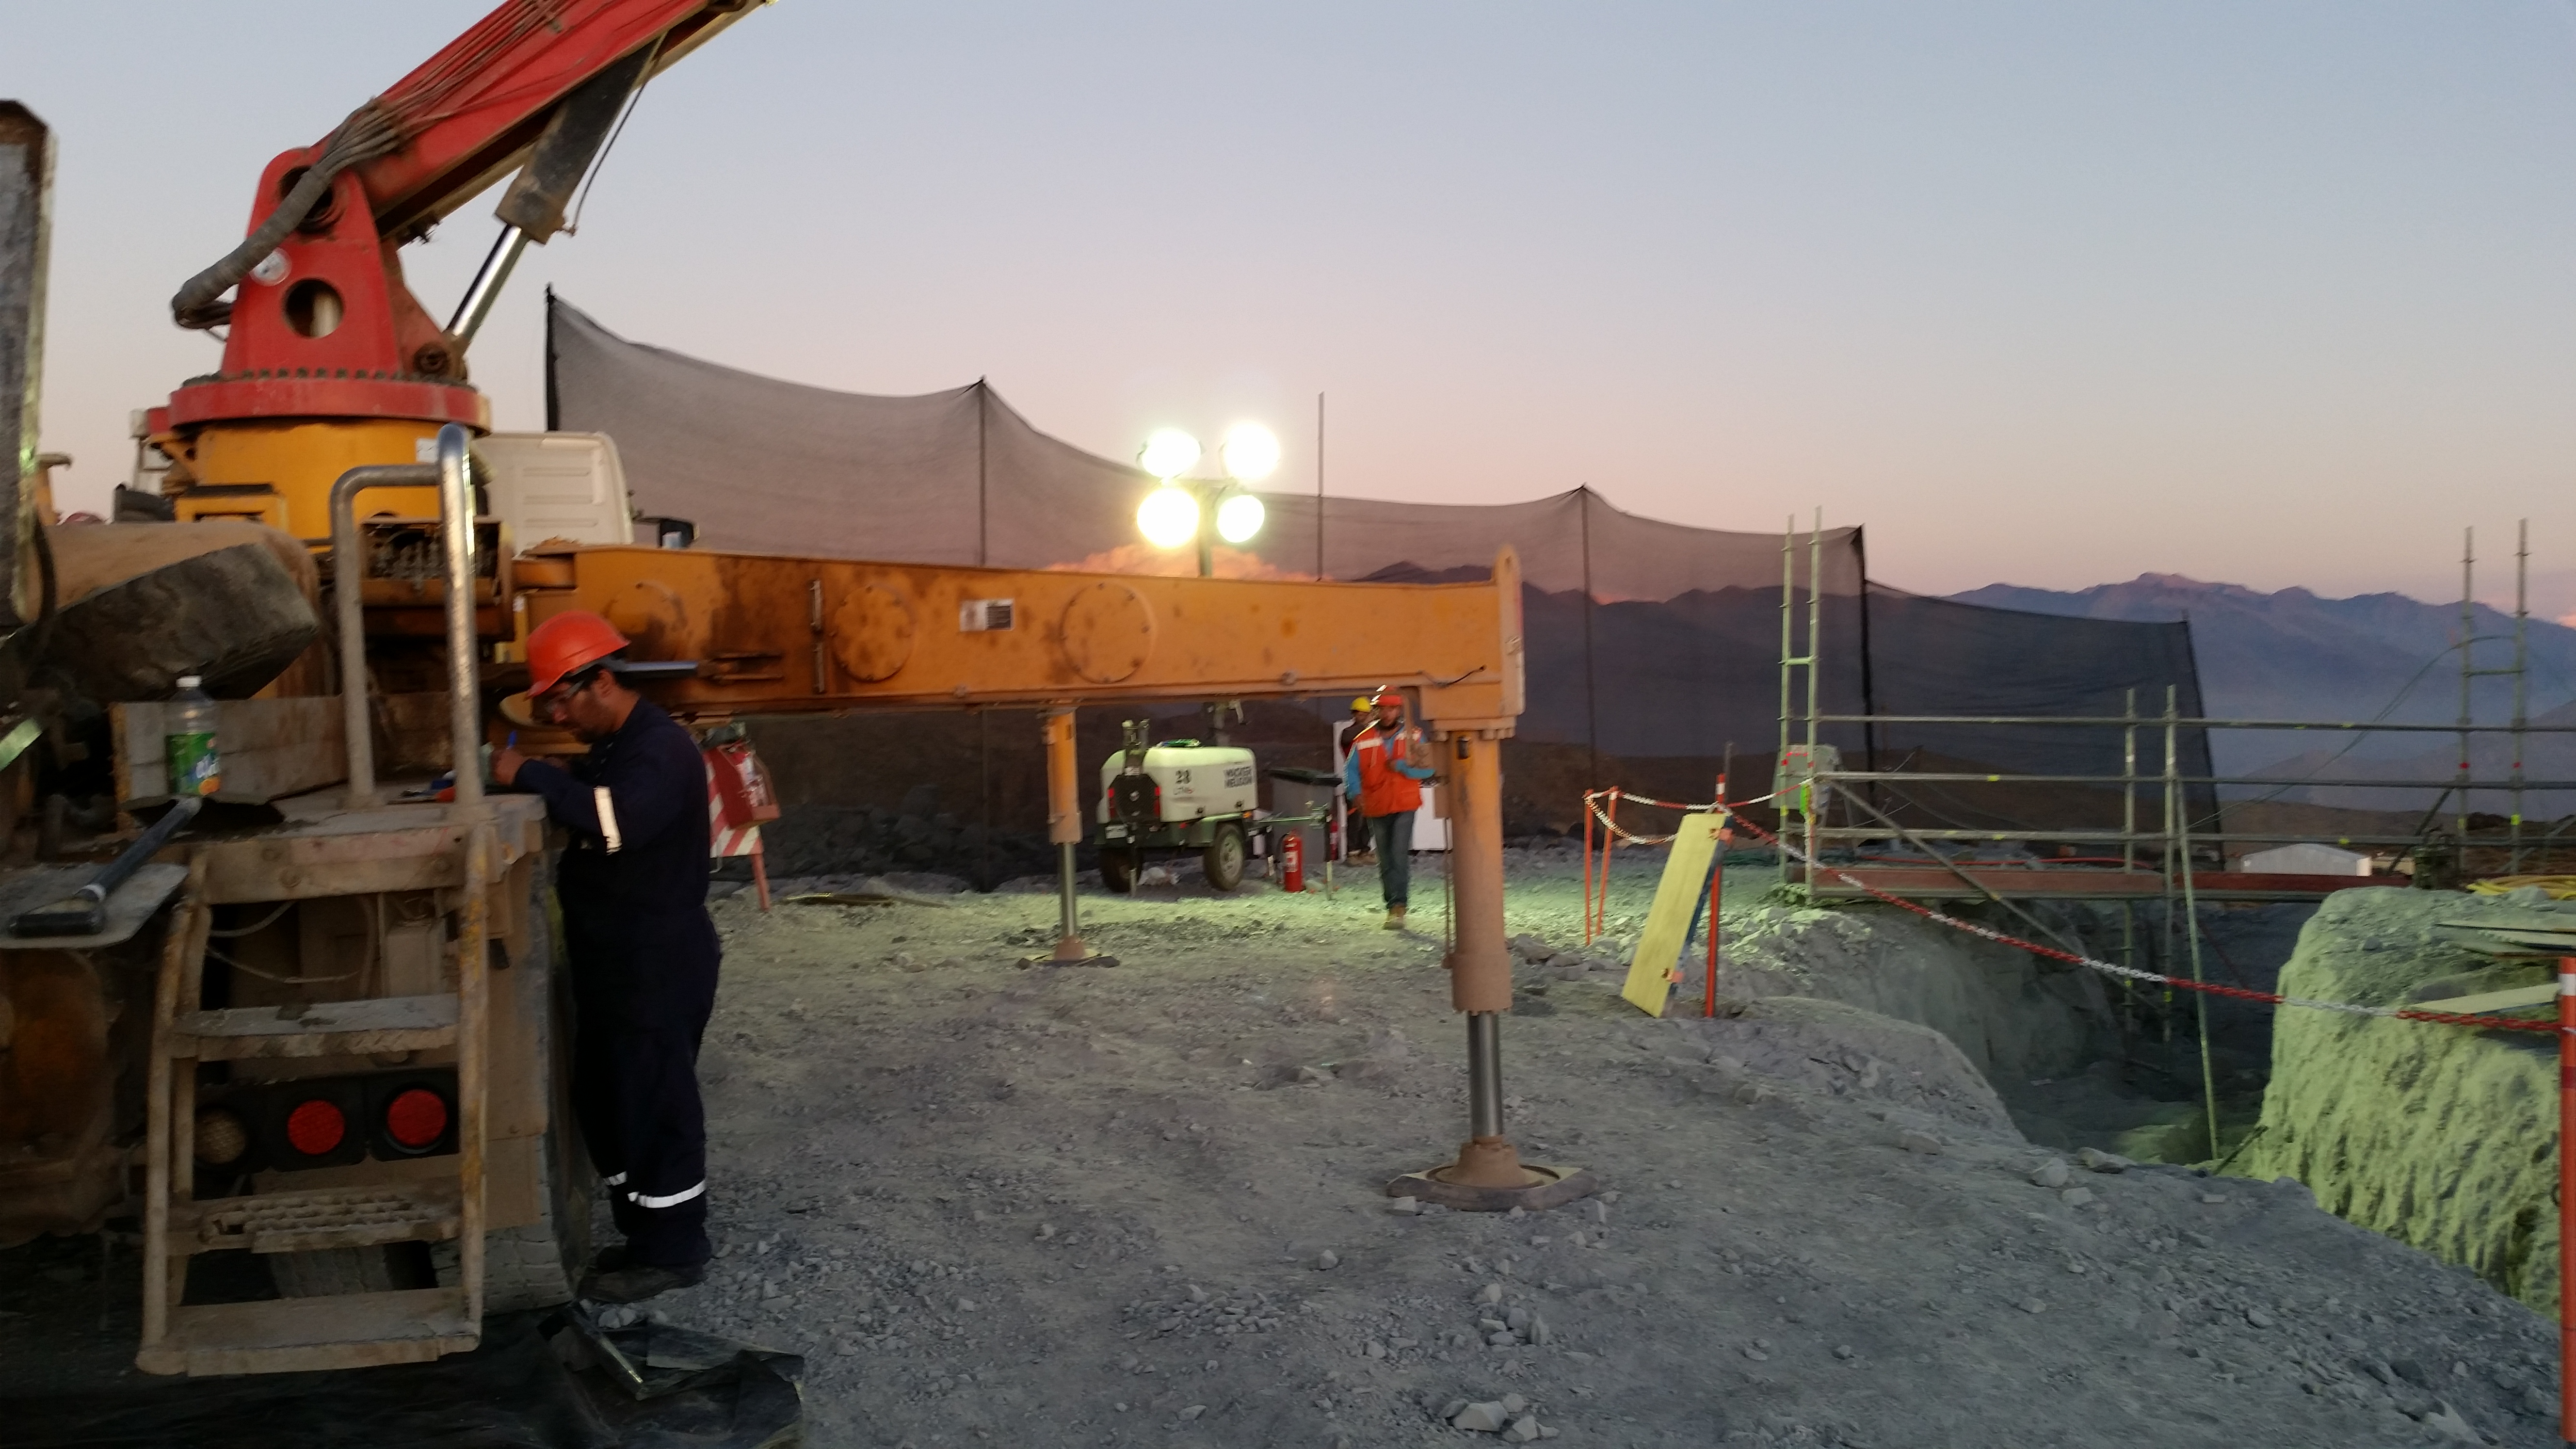

Concrete day 3

255, 5 mts3 of concrete during the day. During the night we expect 180~200 mts3.

Credit: Rubin Observatory/NSF/AURA